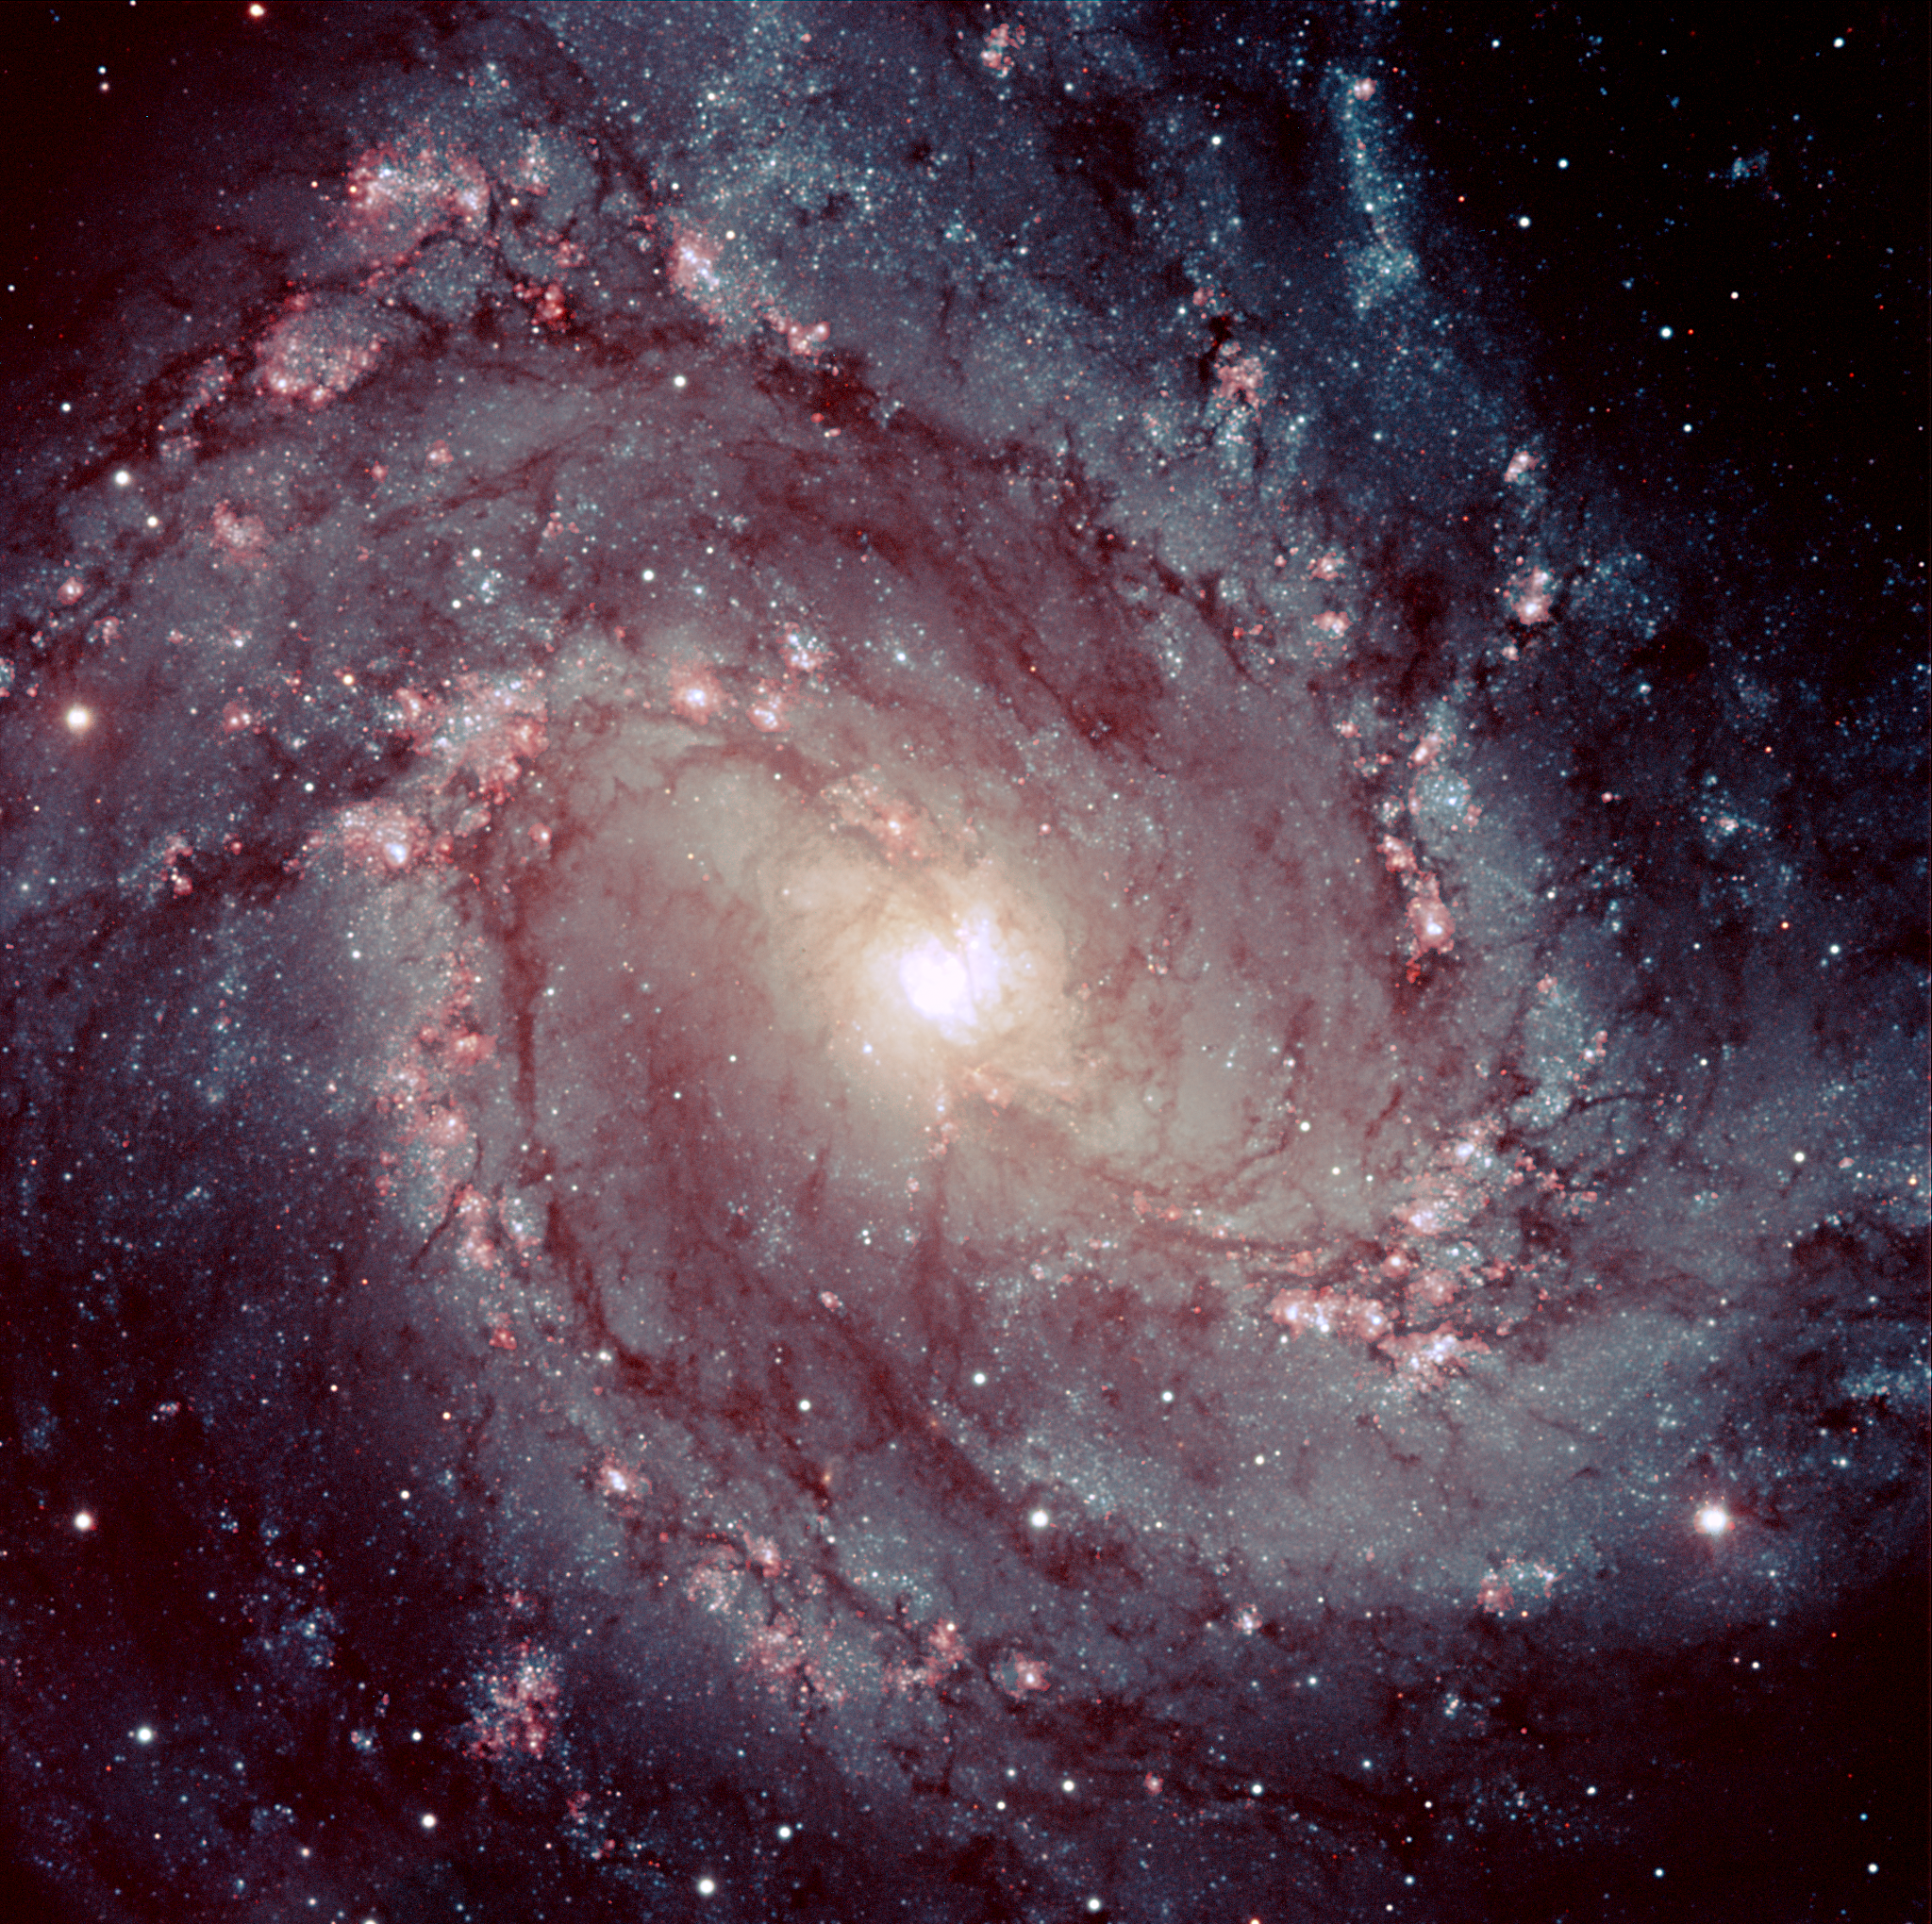

Spiral galaxy Messier 83

If our Milky Way were to resemble this one, we certainly would be proud of our home ! The beautiful spiral galaxy Messier 83 [4] is located in the southern constellation Hydra (the Water Snake) and is also known as NGC 5236 and as the Southern Pinwheel galaxy. Its distance is about 15 million light-years. Being about twice as small as the Milky Way, its size on the sky is 11x10 arcmin2...

The image show clumpy, well-defined spiral arms that are rich in young stars, while the disc reveals a complex system of intricate dust lanes. This galaxy is known to be a site of vigorous star formation.

Credit: ESO